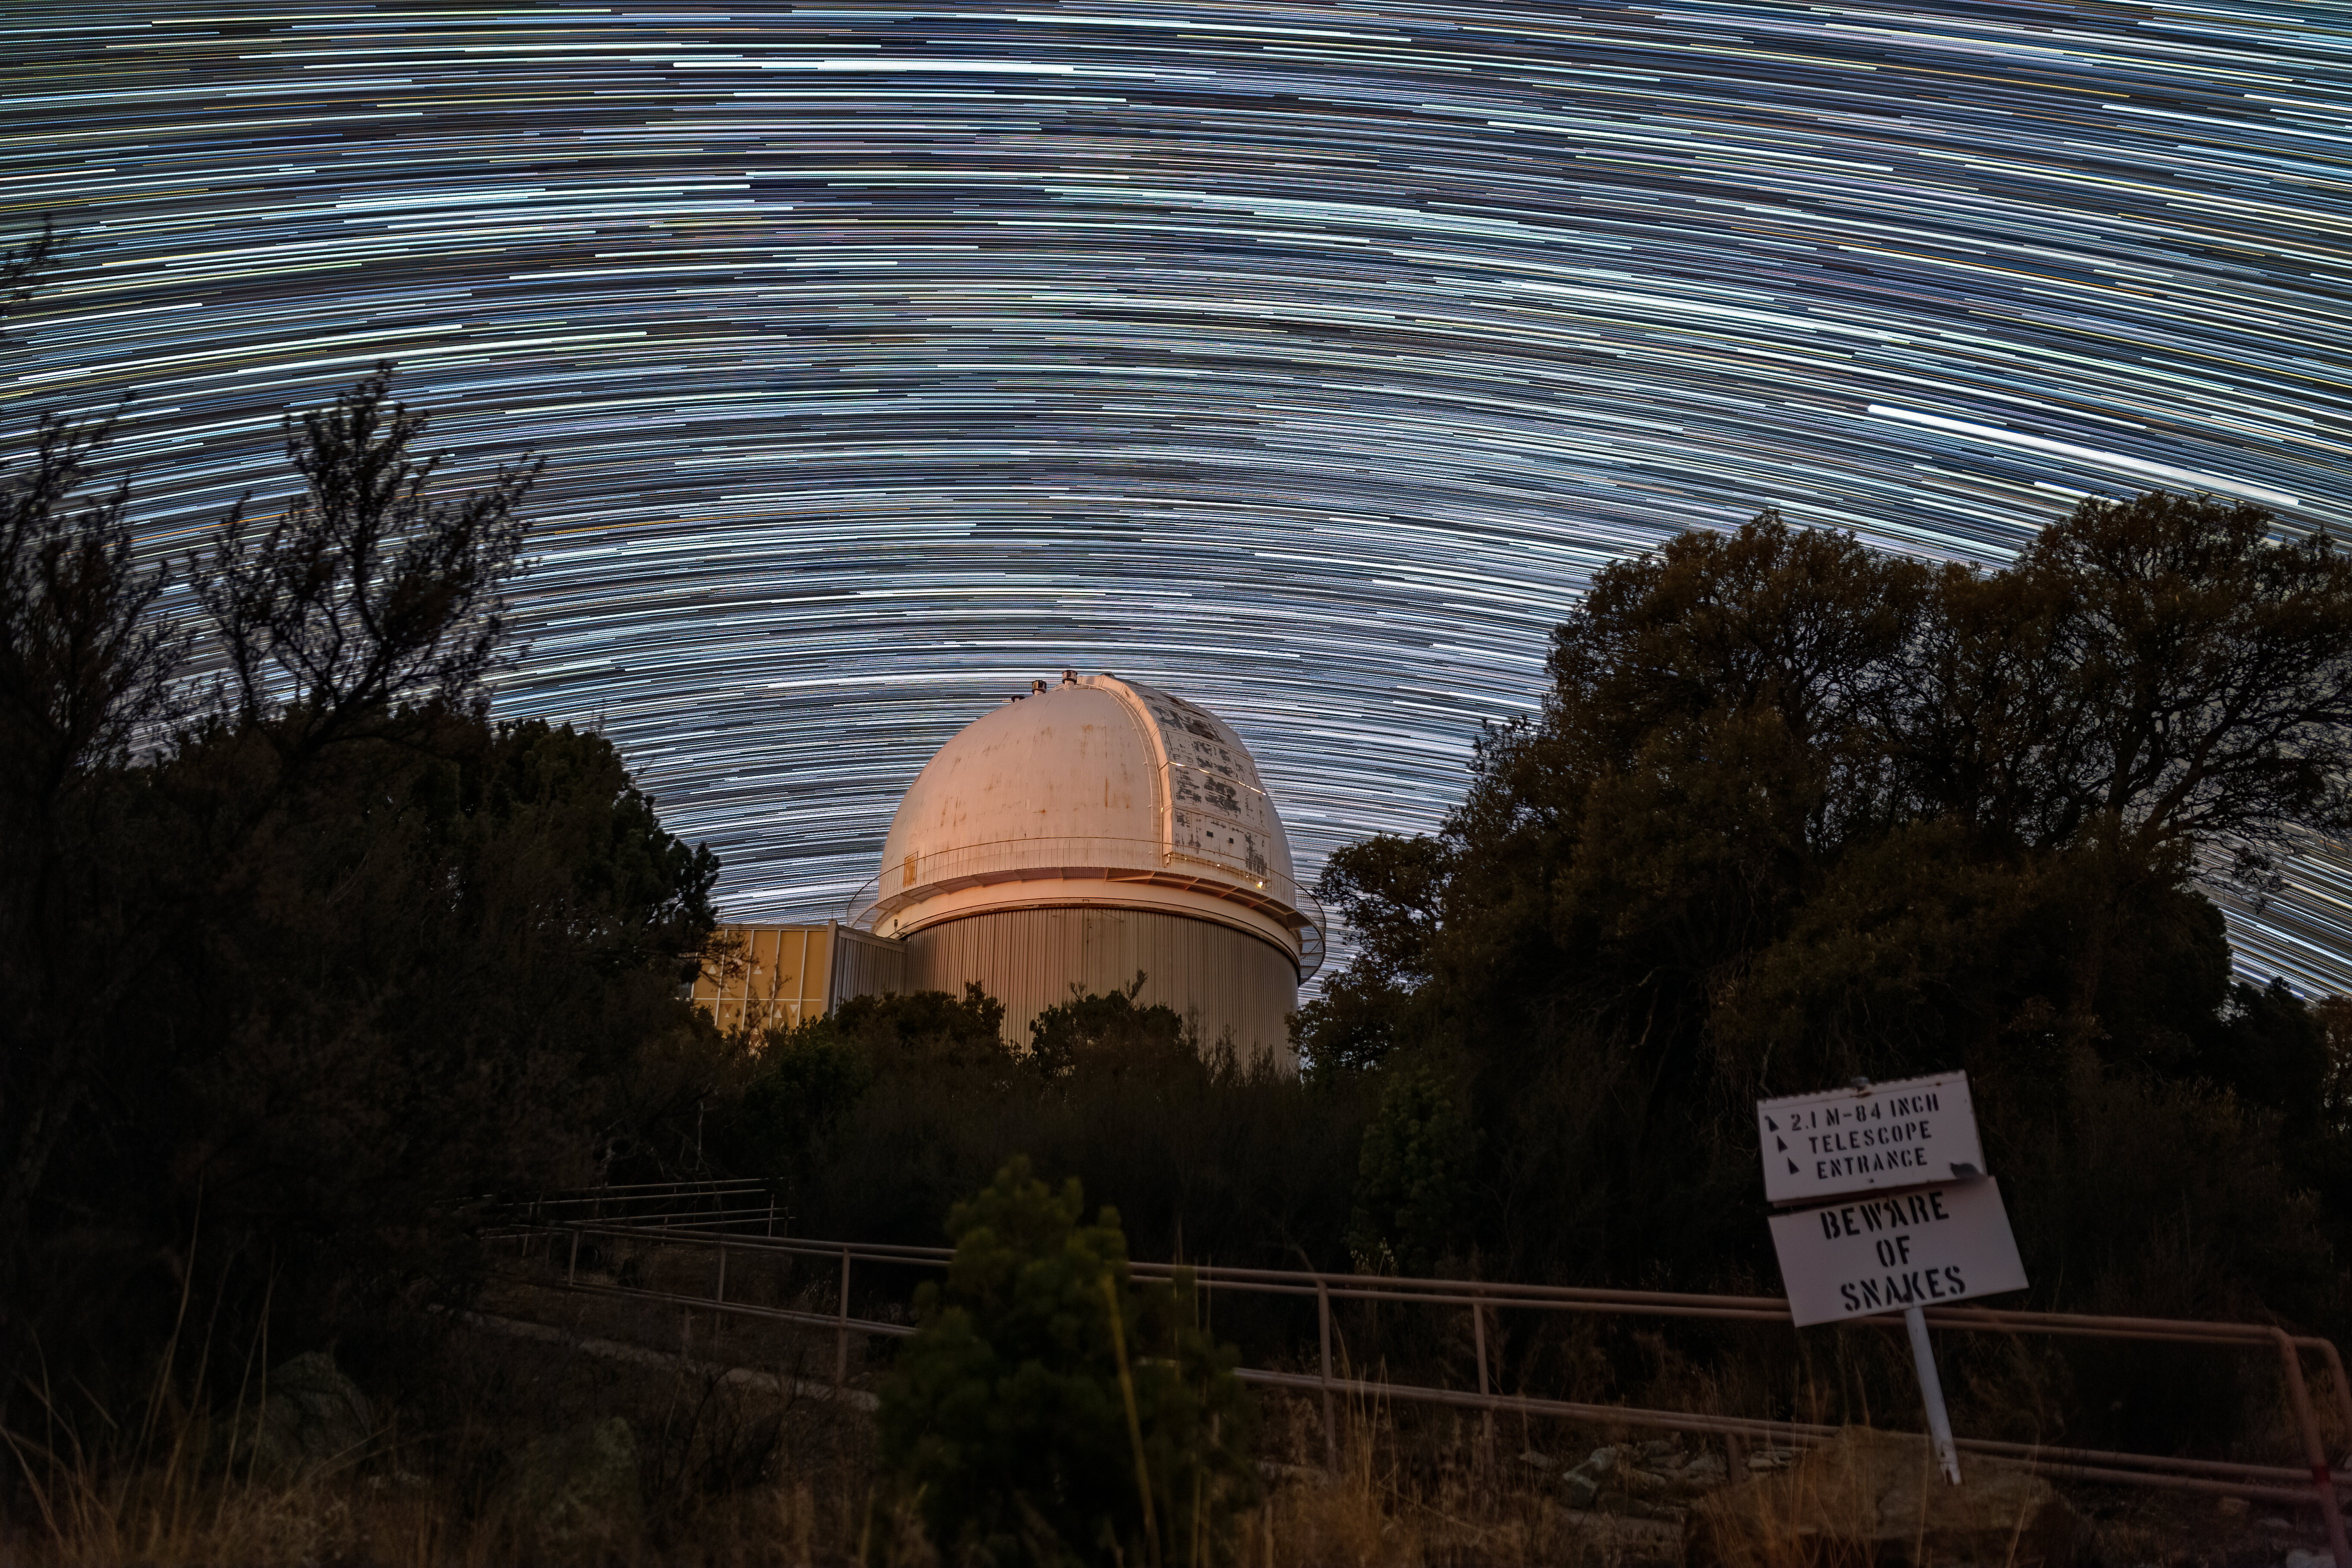

KPNO 2.1-meter Telescope at Night

The KPNO 2.1-meter Telescope under a blanket of star trails on Kitt Peak National Observatory in Arizona.

Credit: KPNO/NOIRLab/NSF/AURA/T. Matsopoulos